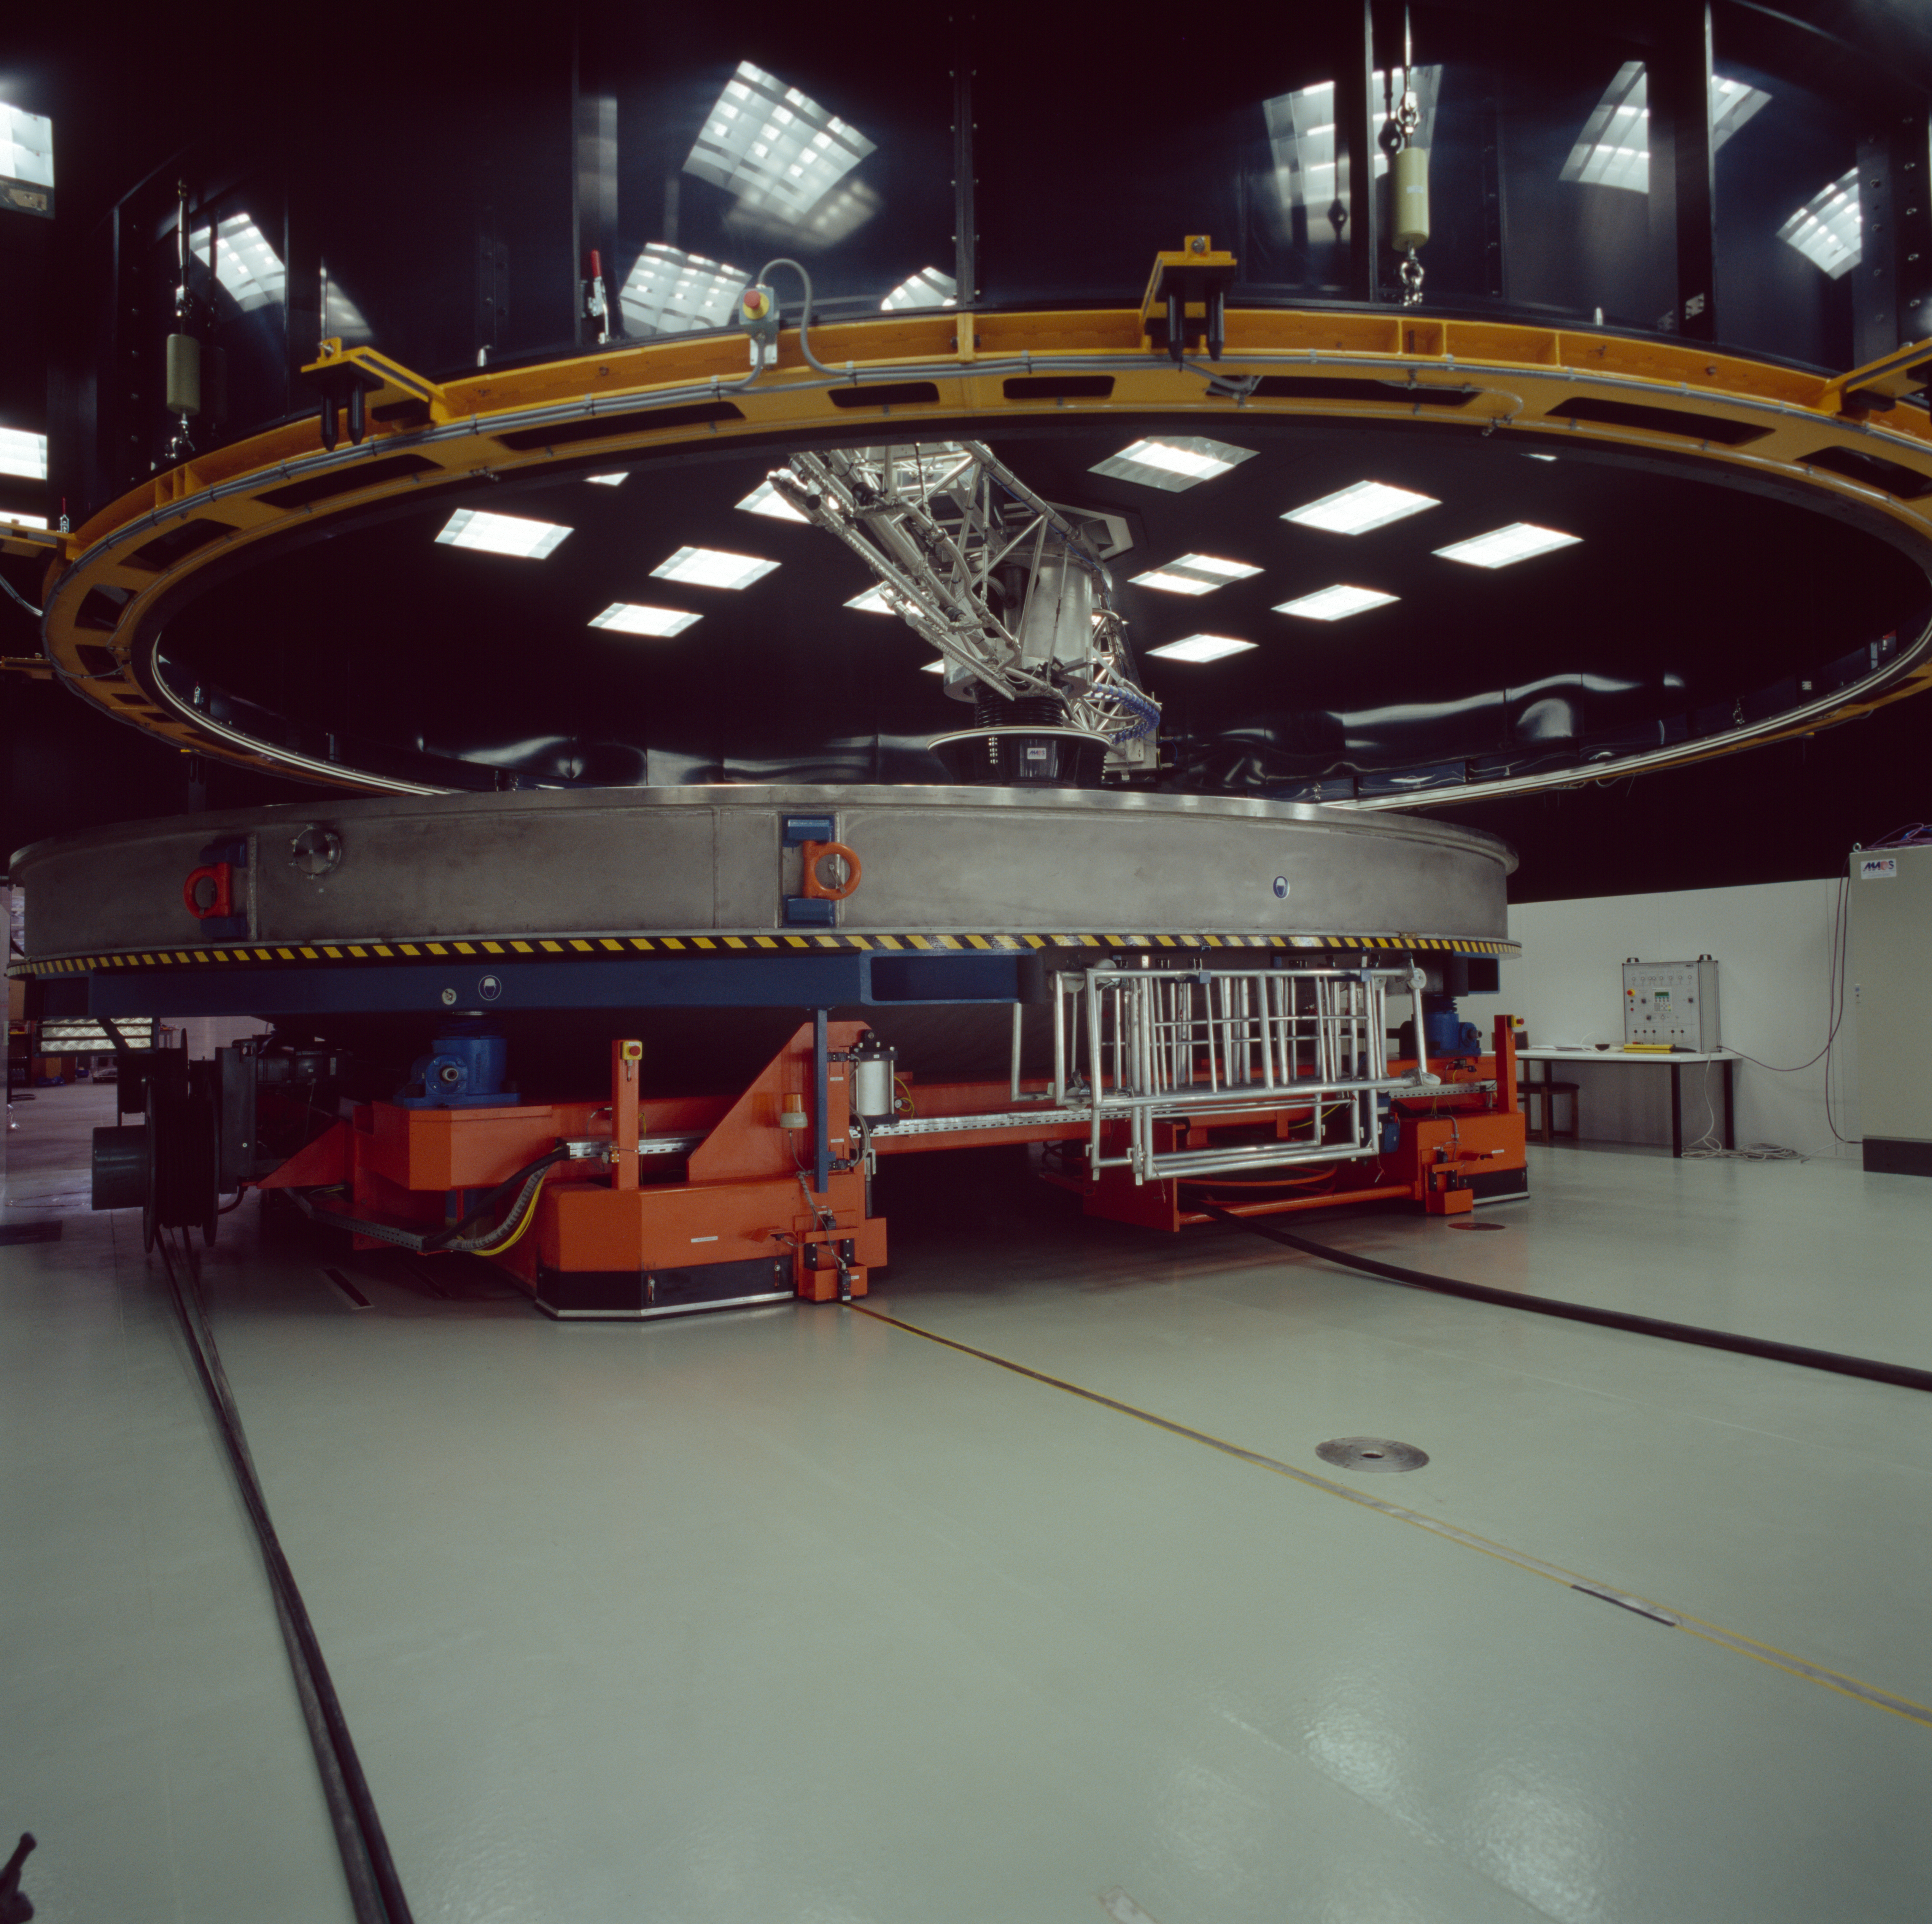

Paranal mirror cleaning unit

Cleaning unit for the mirrors of the VLT. The mirror gets washed before recoating. This photograph was obtained in 1999.

Credit: ESO